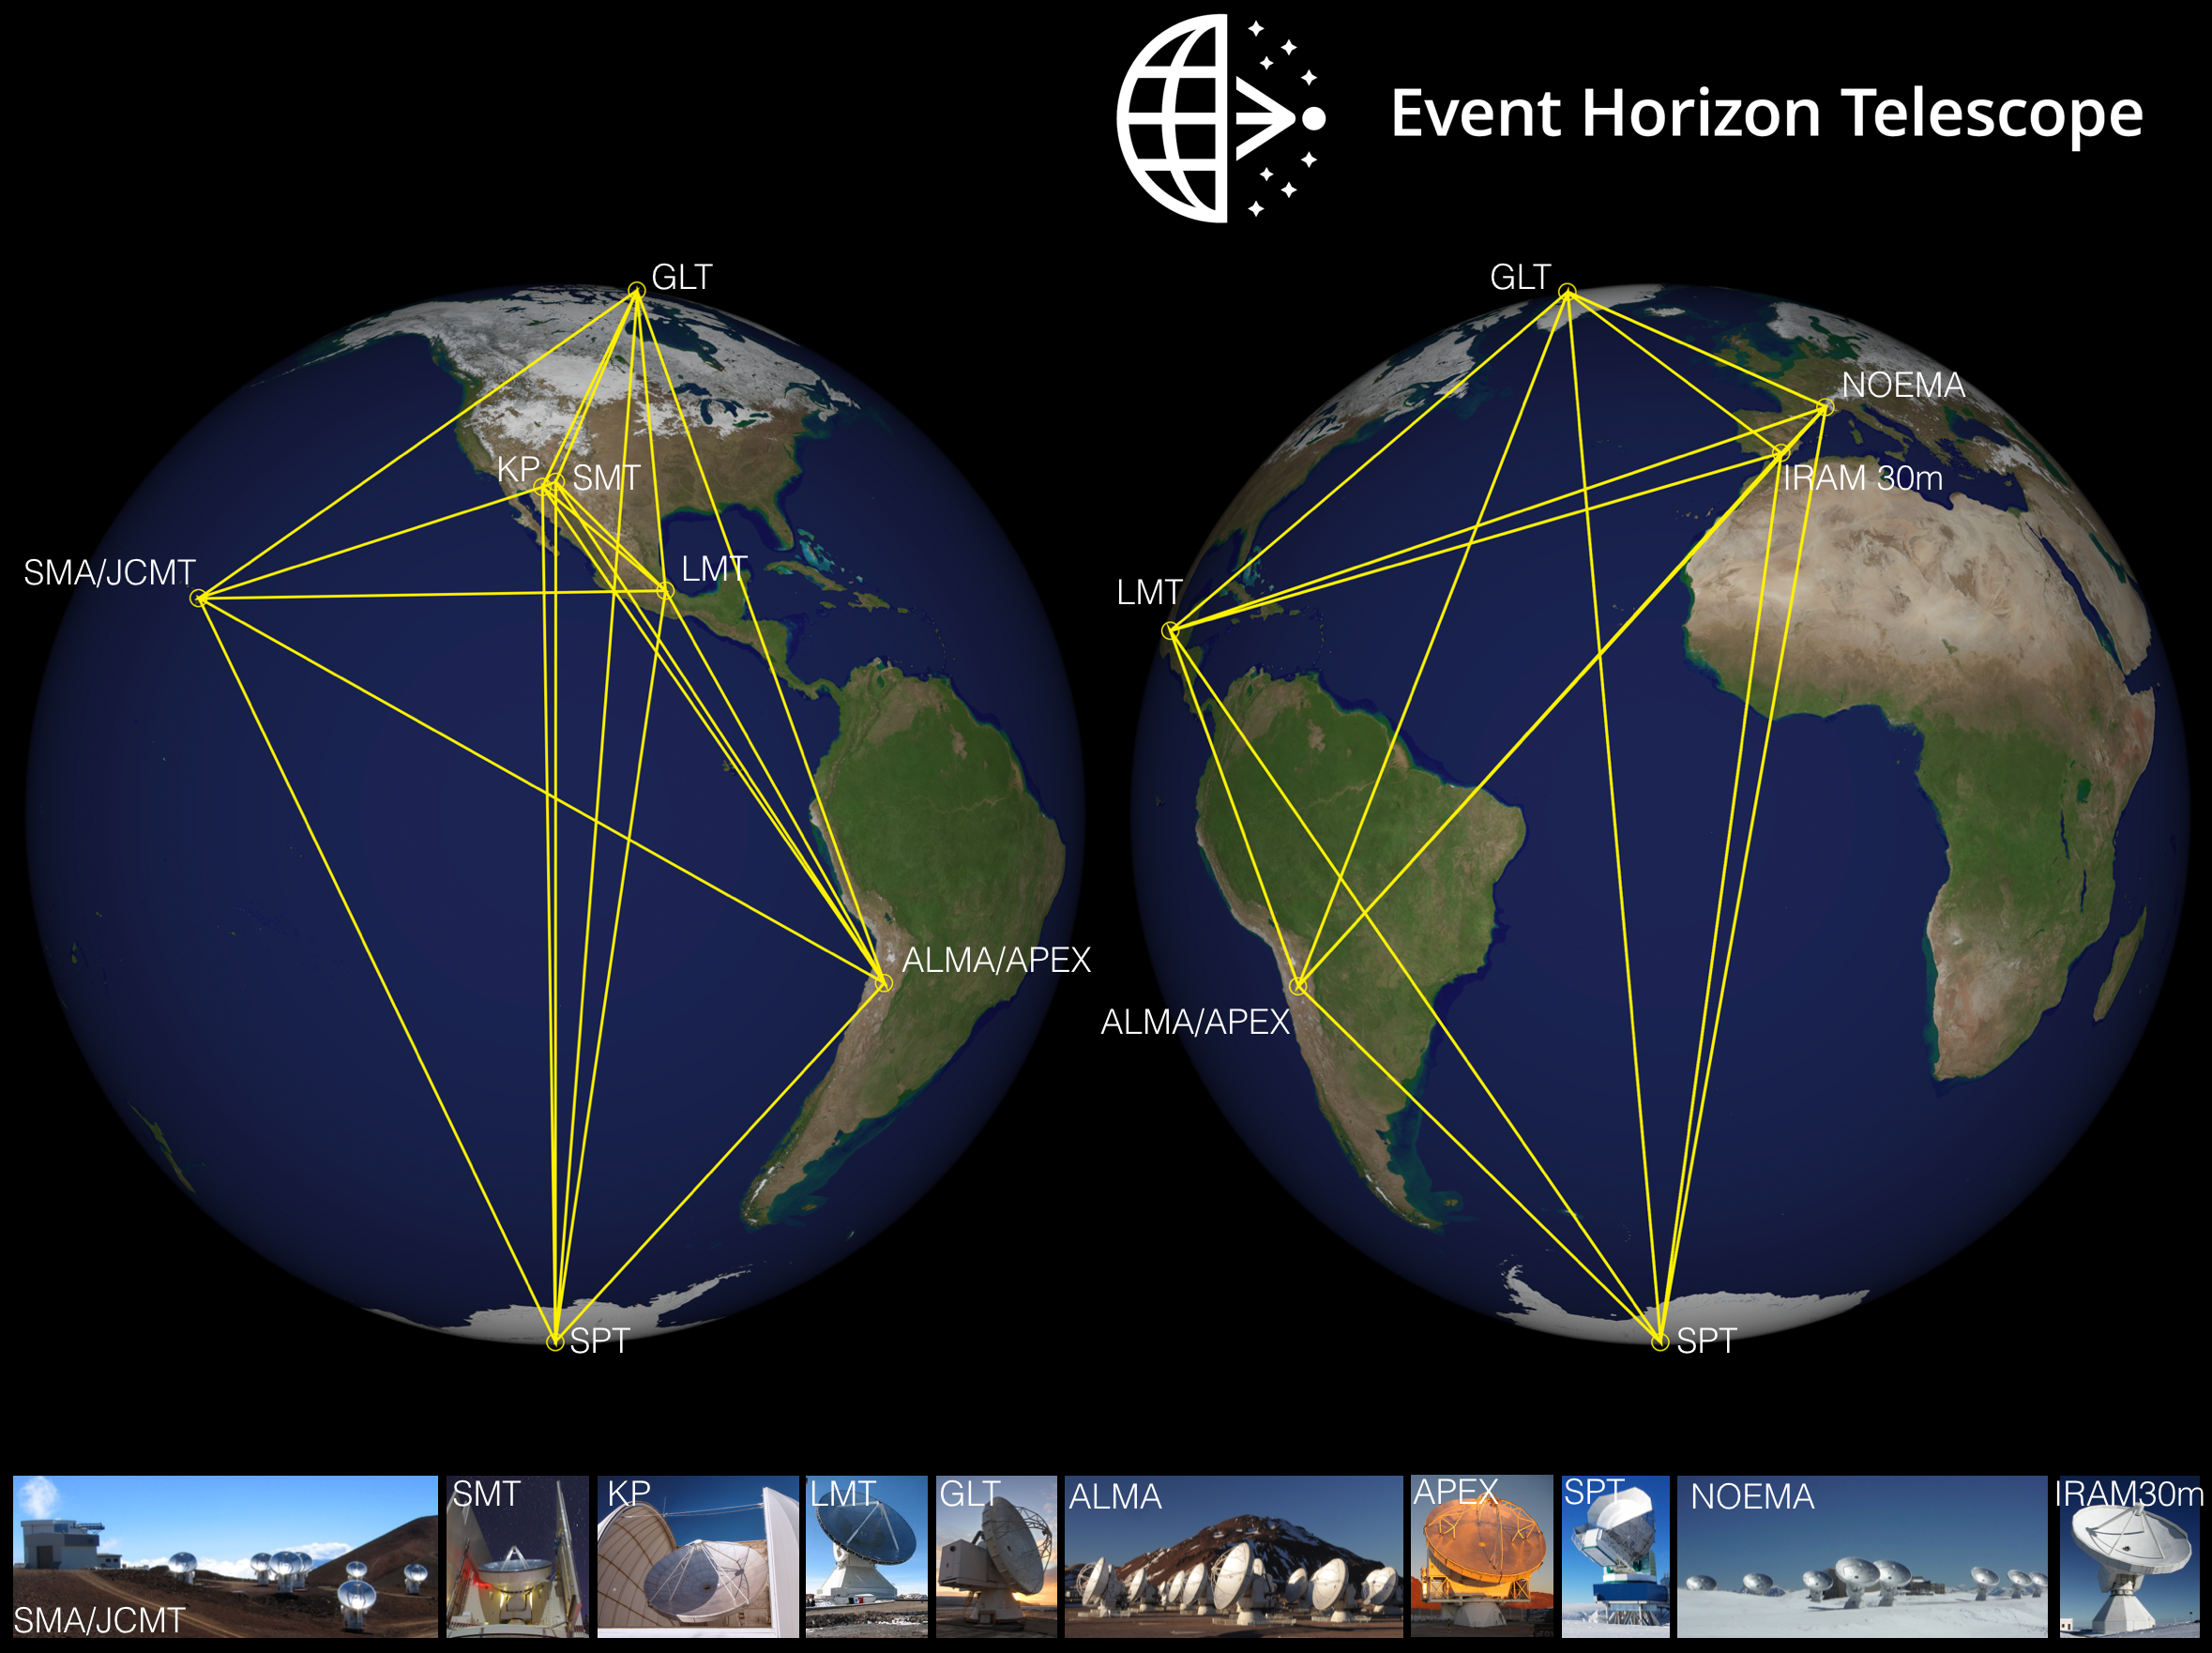

Event Horizon Telescope Collaboration

The web of international telescopes that comprised the Event Horizon Telescope in 2019.

Credit: D. Marrone/UofA